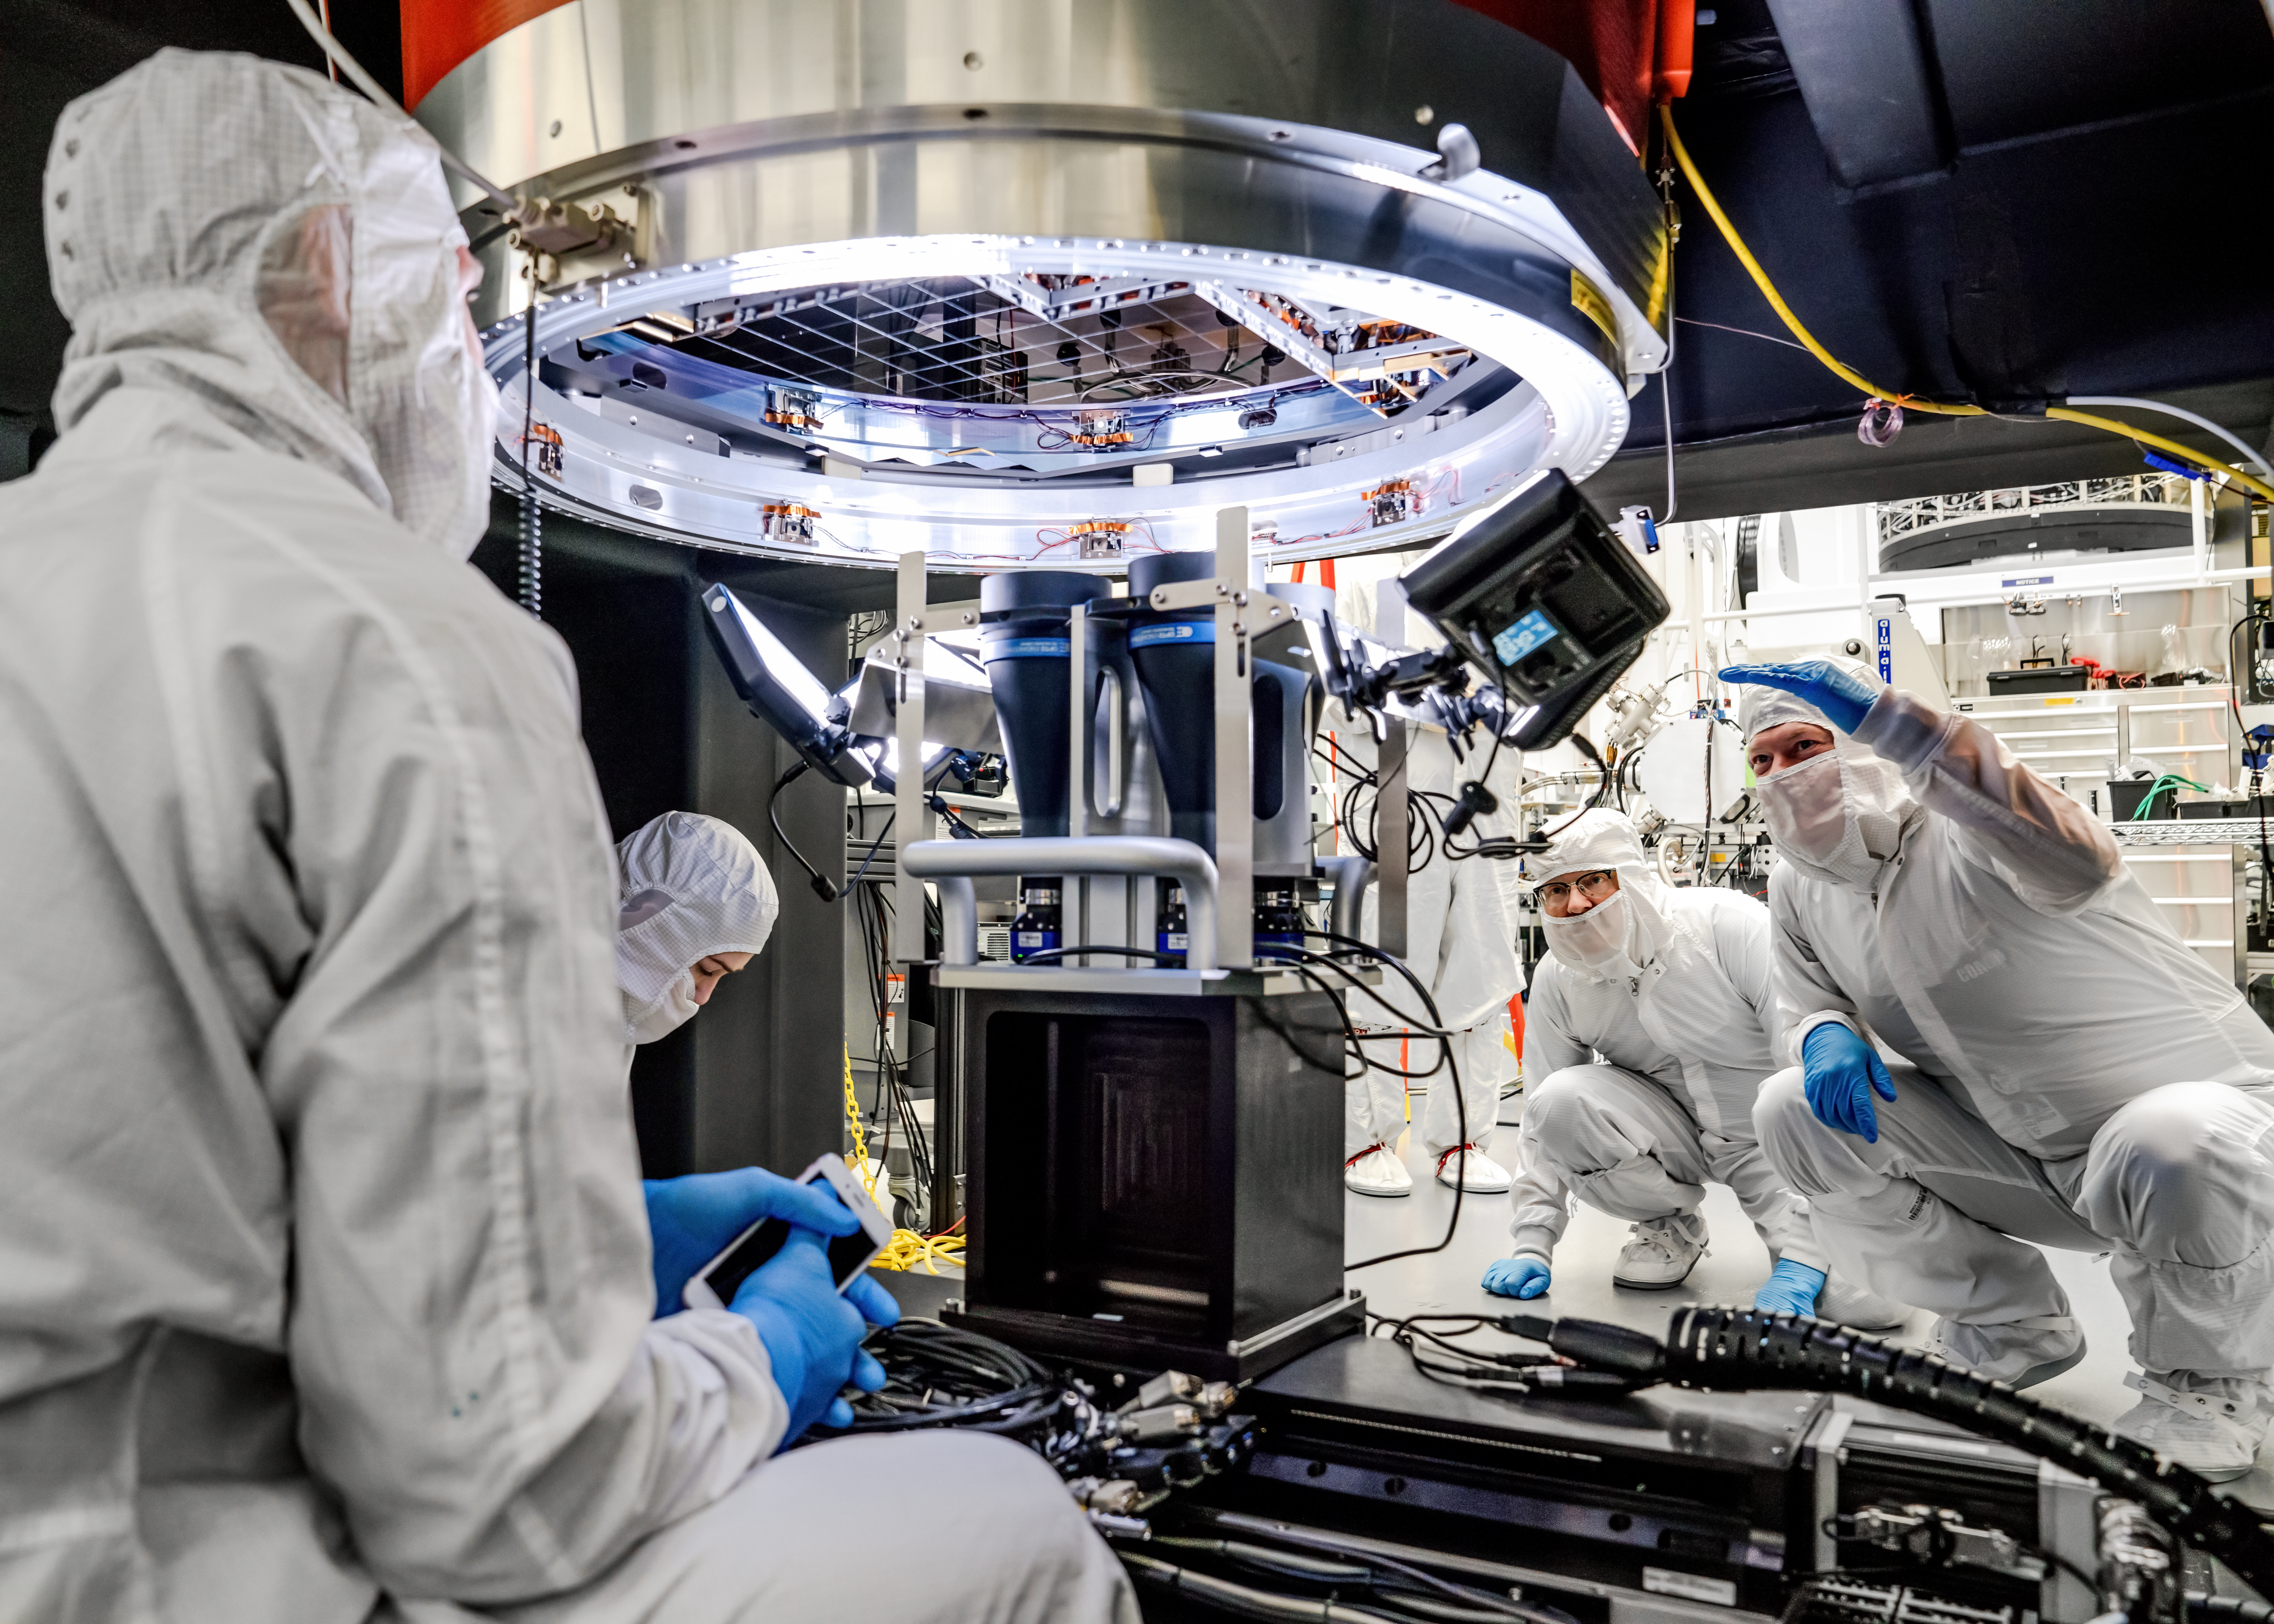

Vera C. Rubin Observatory LSST Camera Focal Plane Build 120

The 14th RTM to be installed was a particularly challenging installation which required a couple stops and conferences to discuss solutions before finally succeeding.

Credit: Jacqueline Orrell/SLAC National Accelerator Laboratory